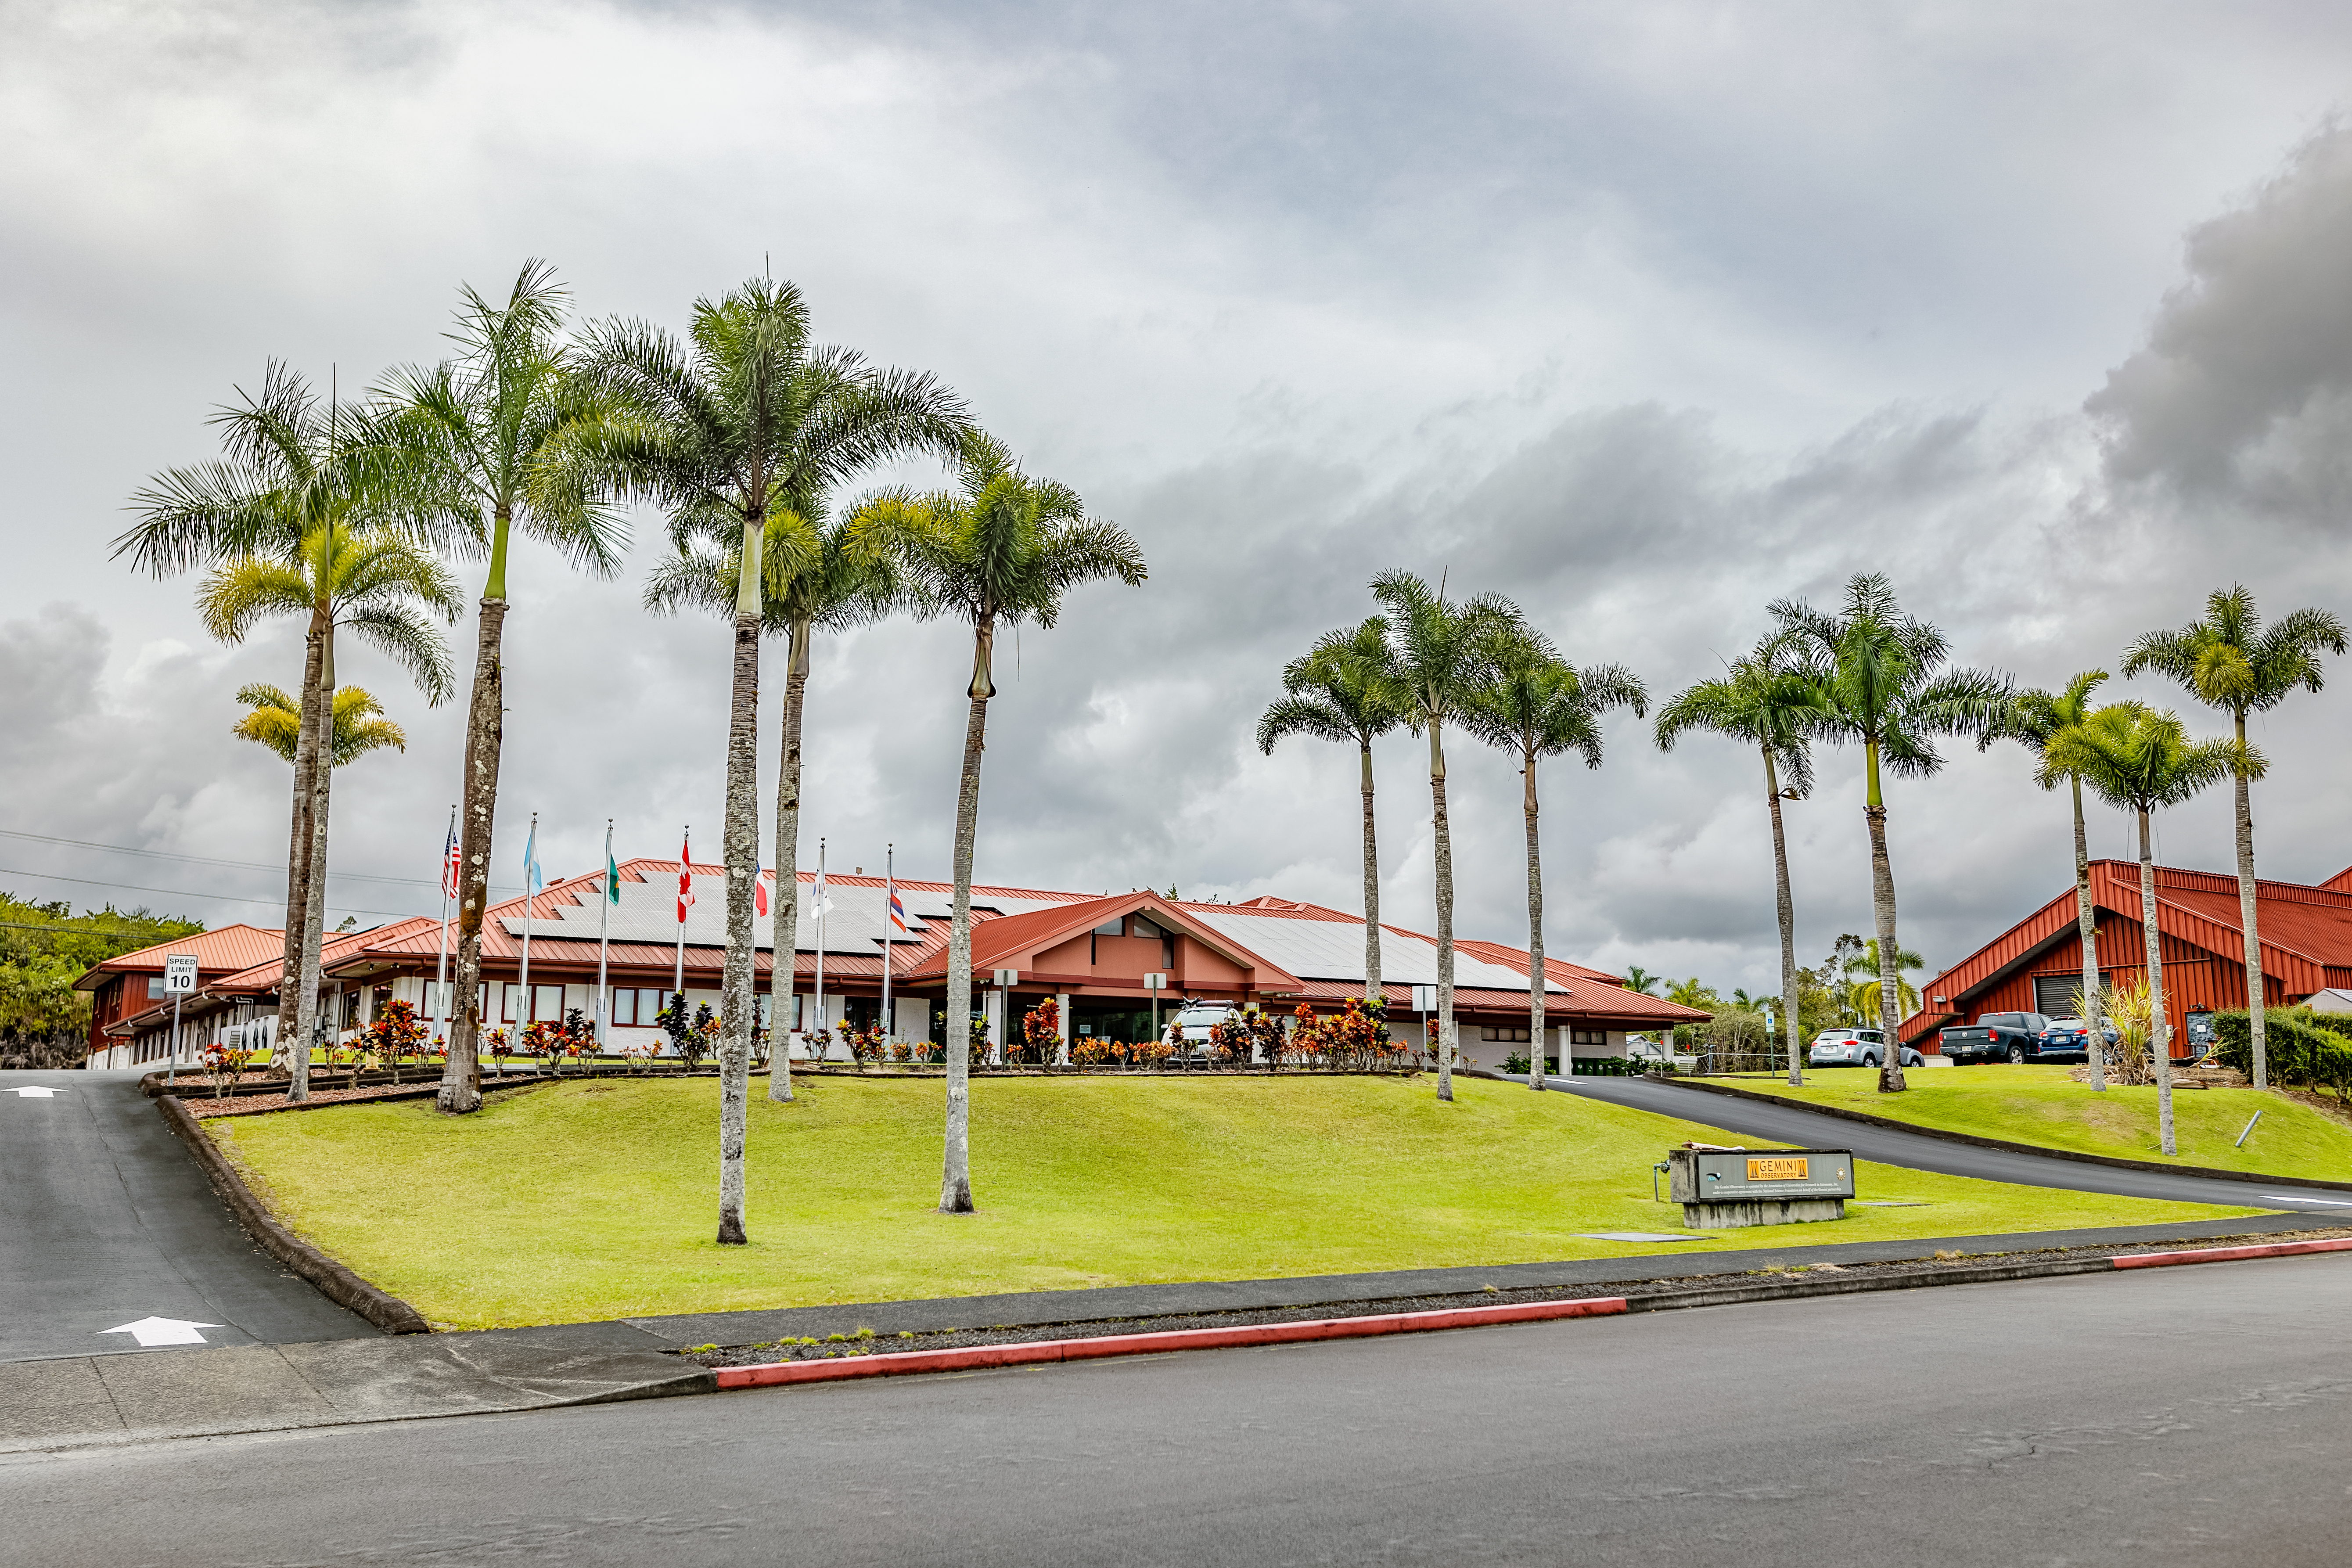

Gemini North Hilo Base Facility

A view of the Gemini North Hilo Base facility on a cloudy day.

Credit: NOIRLab/AURA/NSF/ T. Slovinský